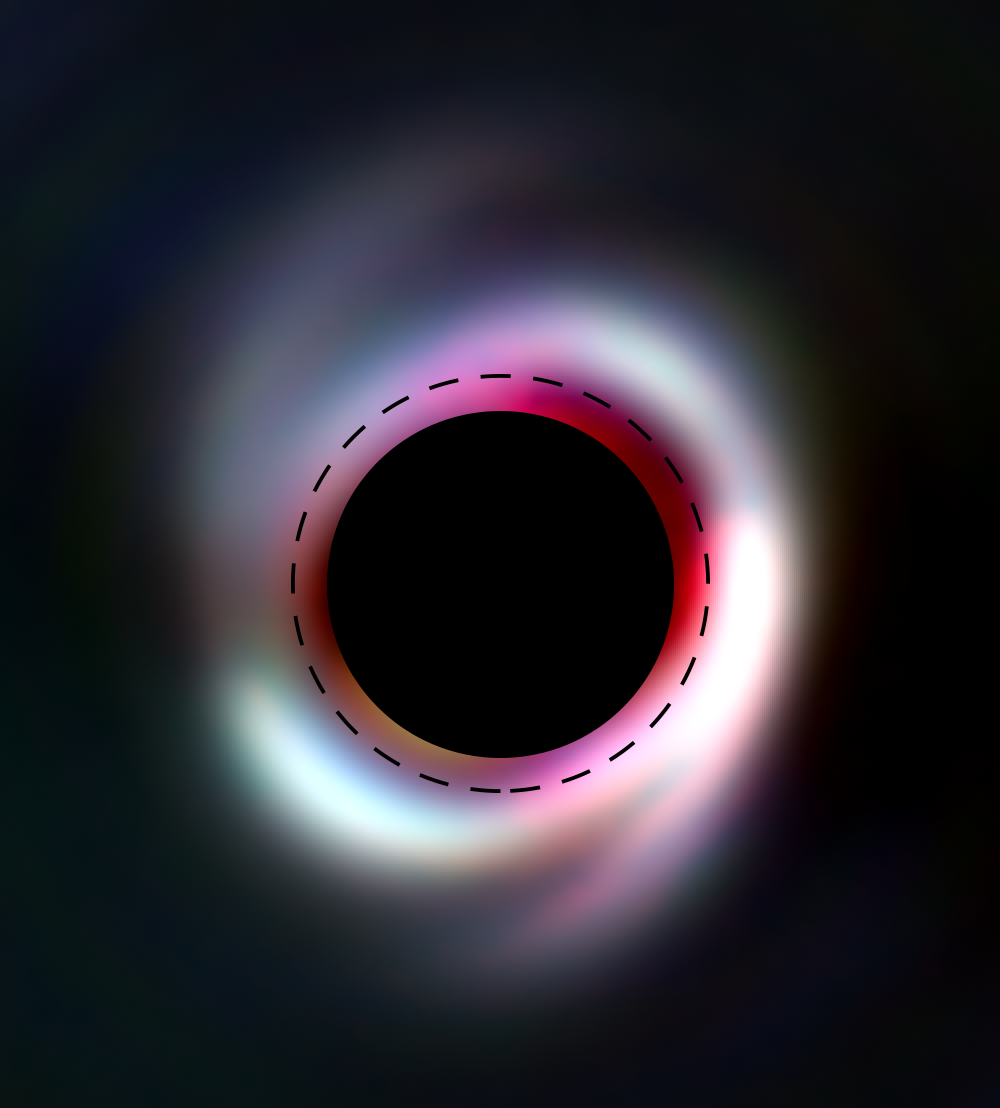

SPHERE reveals spiral disc around nearby star

ESO’s SPHERE, a planet-hunting instrument installed on the Very Large Telescope in Chile, has uncovered an unusual structure around a nearby adolescent star named HD 100453.

HD 100453 lies over 350 light-years away in the constellation of Centaurus (The Centaur), and is engulfed by a swirling disc of gas and dust, visible in red and white in this image. Tantalisingly, two faint spiral arms can be seen extending from the disc, possibly formed due to the influence of as-yet-unseen planets lurking within. This spiral disc is uniquely symmetrical, and is one of the smallest spiral discs ever observed around another star — an impressive demonstration of SPHERE’s capabilities.

SPHERE is a powerful planet finder, letting us directly image alien worlds, and the dusty discs in which they form around stars in the Milky Way. It does this by blocking out the dazzling light from the parent star, which would be found at the centre of the image (in place of the black circle, which is hiding the star and its closest surrounding). Exploring the regions around young stars such as HD 100453 can provide critical clues as to how planets and stars form and grow throughout our galaxy.

Credit: K. Wagner, D. Apai (U Arizona), M. Kasper (ESO), M. Robberto (STSci)